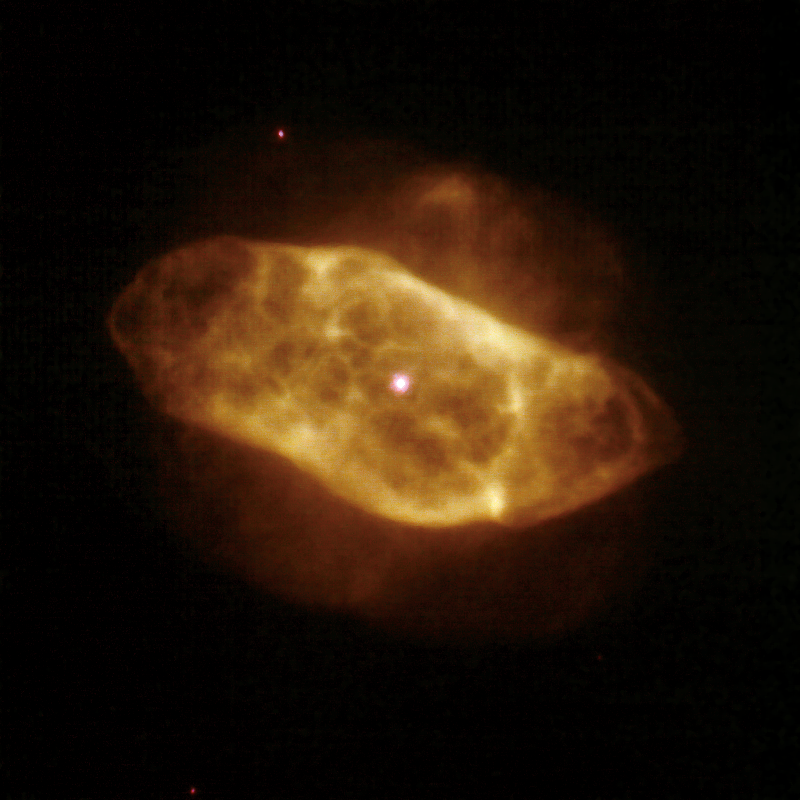

AO Image NGC 7009

This Gemini North image shows the well-known planetary nebula NGC 7009 (the Saturn Nebula) in the near infrared with adaptive optics. The image has a full-width-half-maximum of 0.1 arcsecond (K band) and was produced by combining ALTAIR/NIRI images in K, Br-gamma, and H₂ (1-0) bands. The data were obtained in October, 2006 and are now available on the Gemini Science Archive.

Credit: International Gemini Observatory